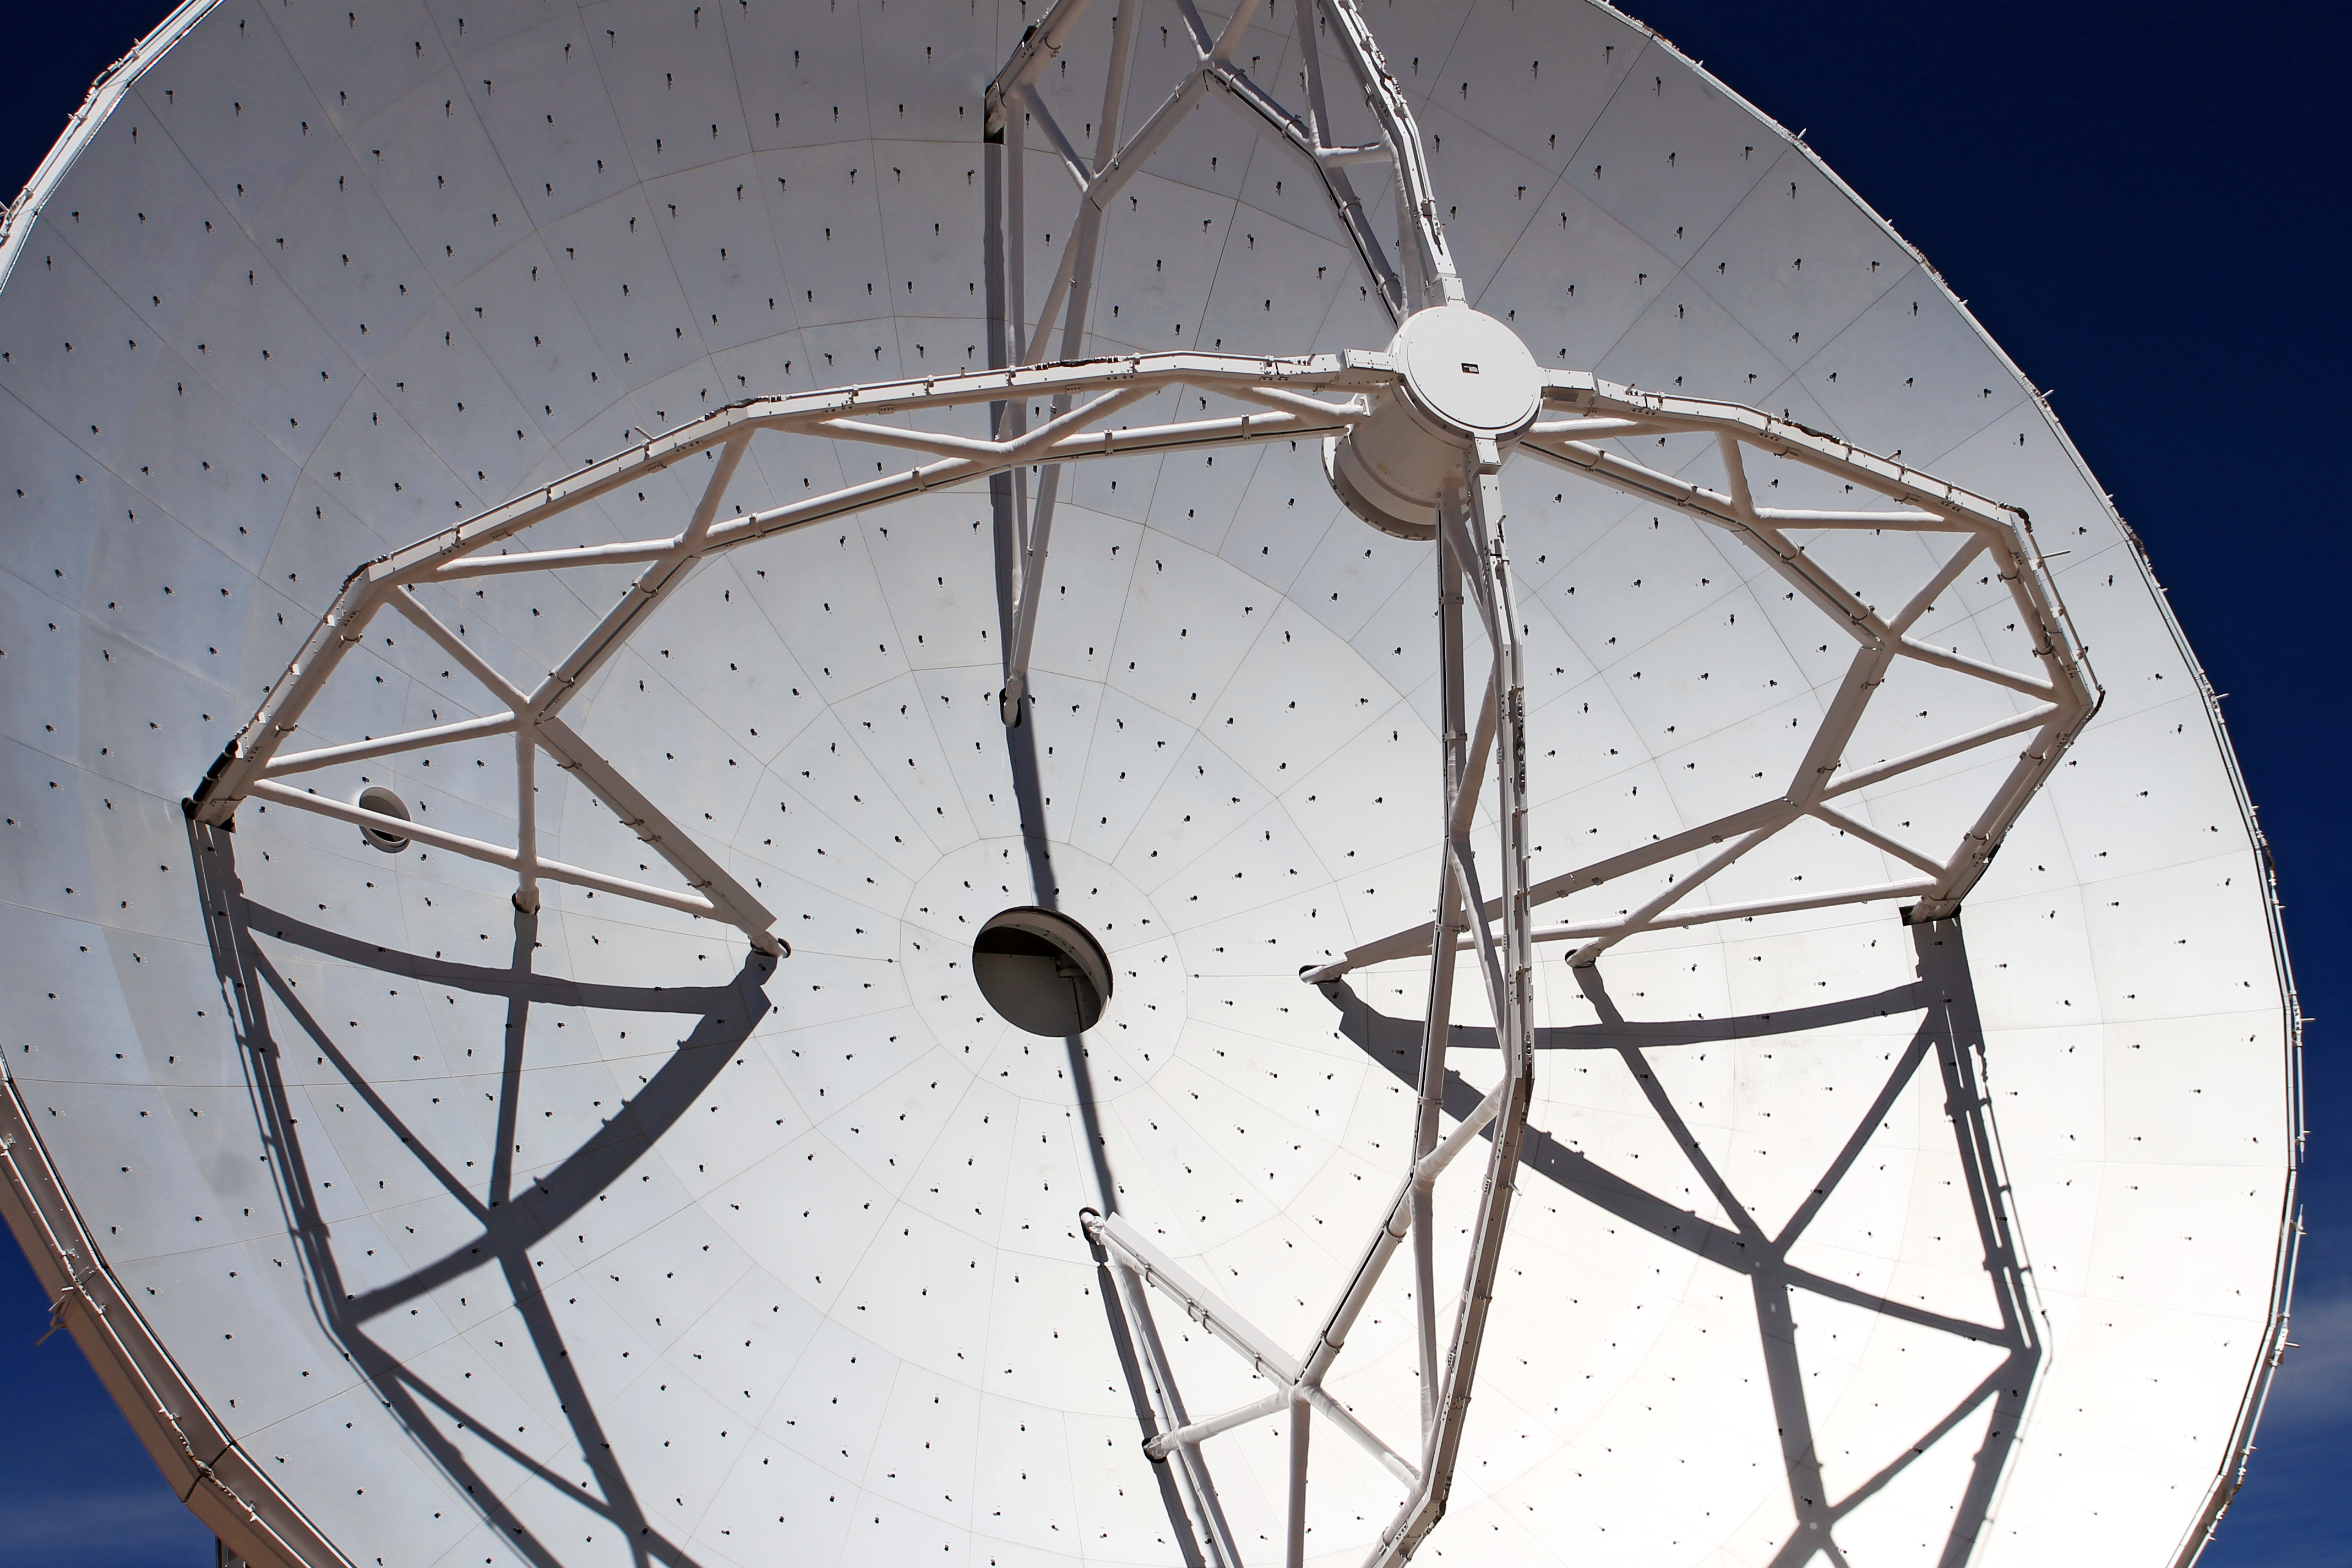

ALMA dish

Picture taken at the inauguration of the Atacama Large Millimeter/sub-millimeter Array (ALMA).

ALMA is an astronomical interferometer of radio telescopes in the Atacama desert of northern Chile.

Credit: ESO